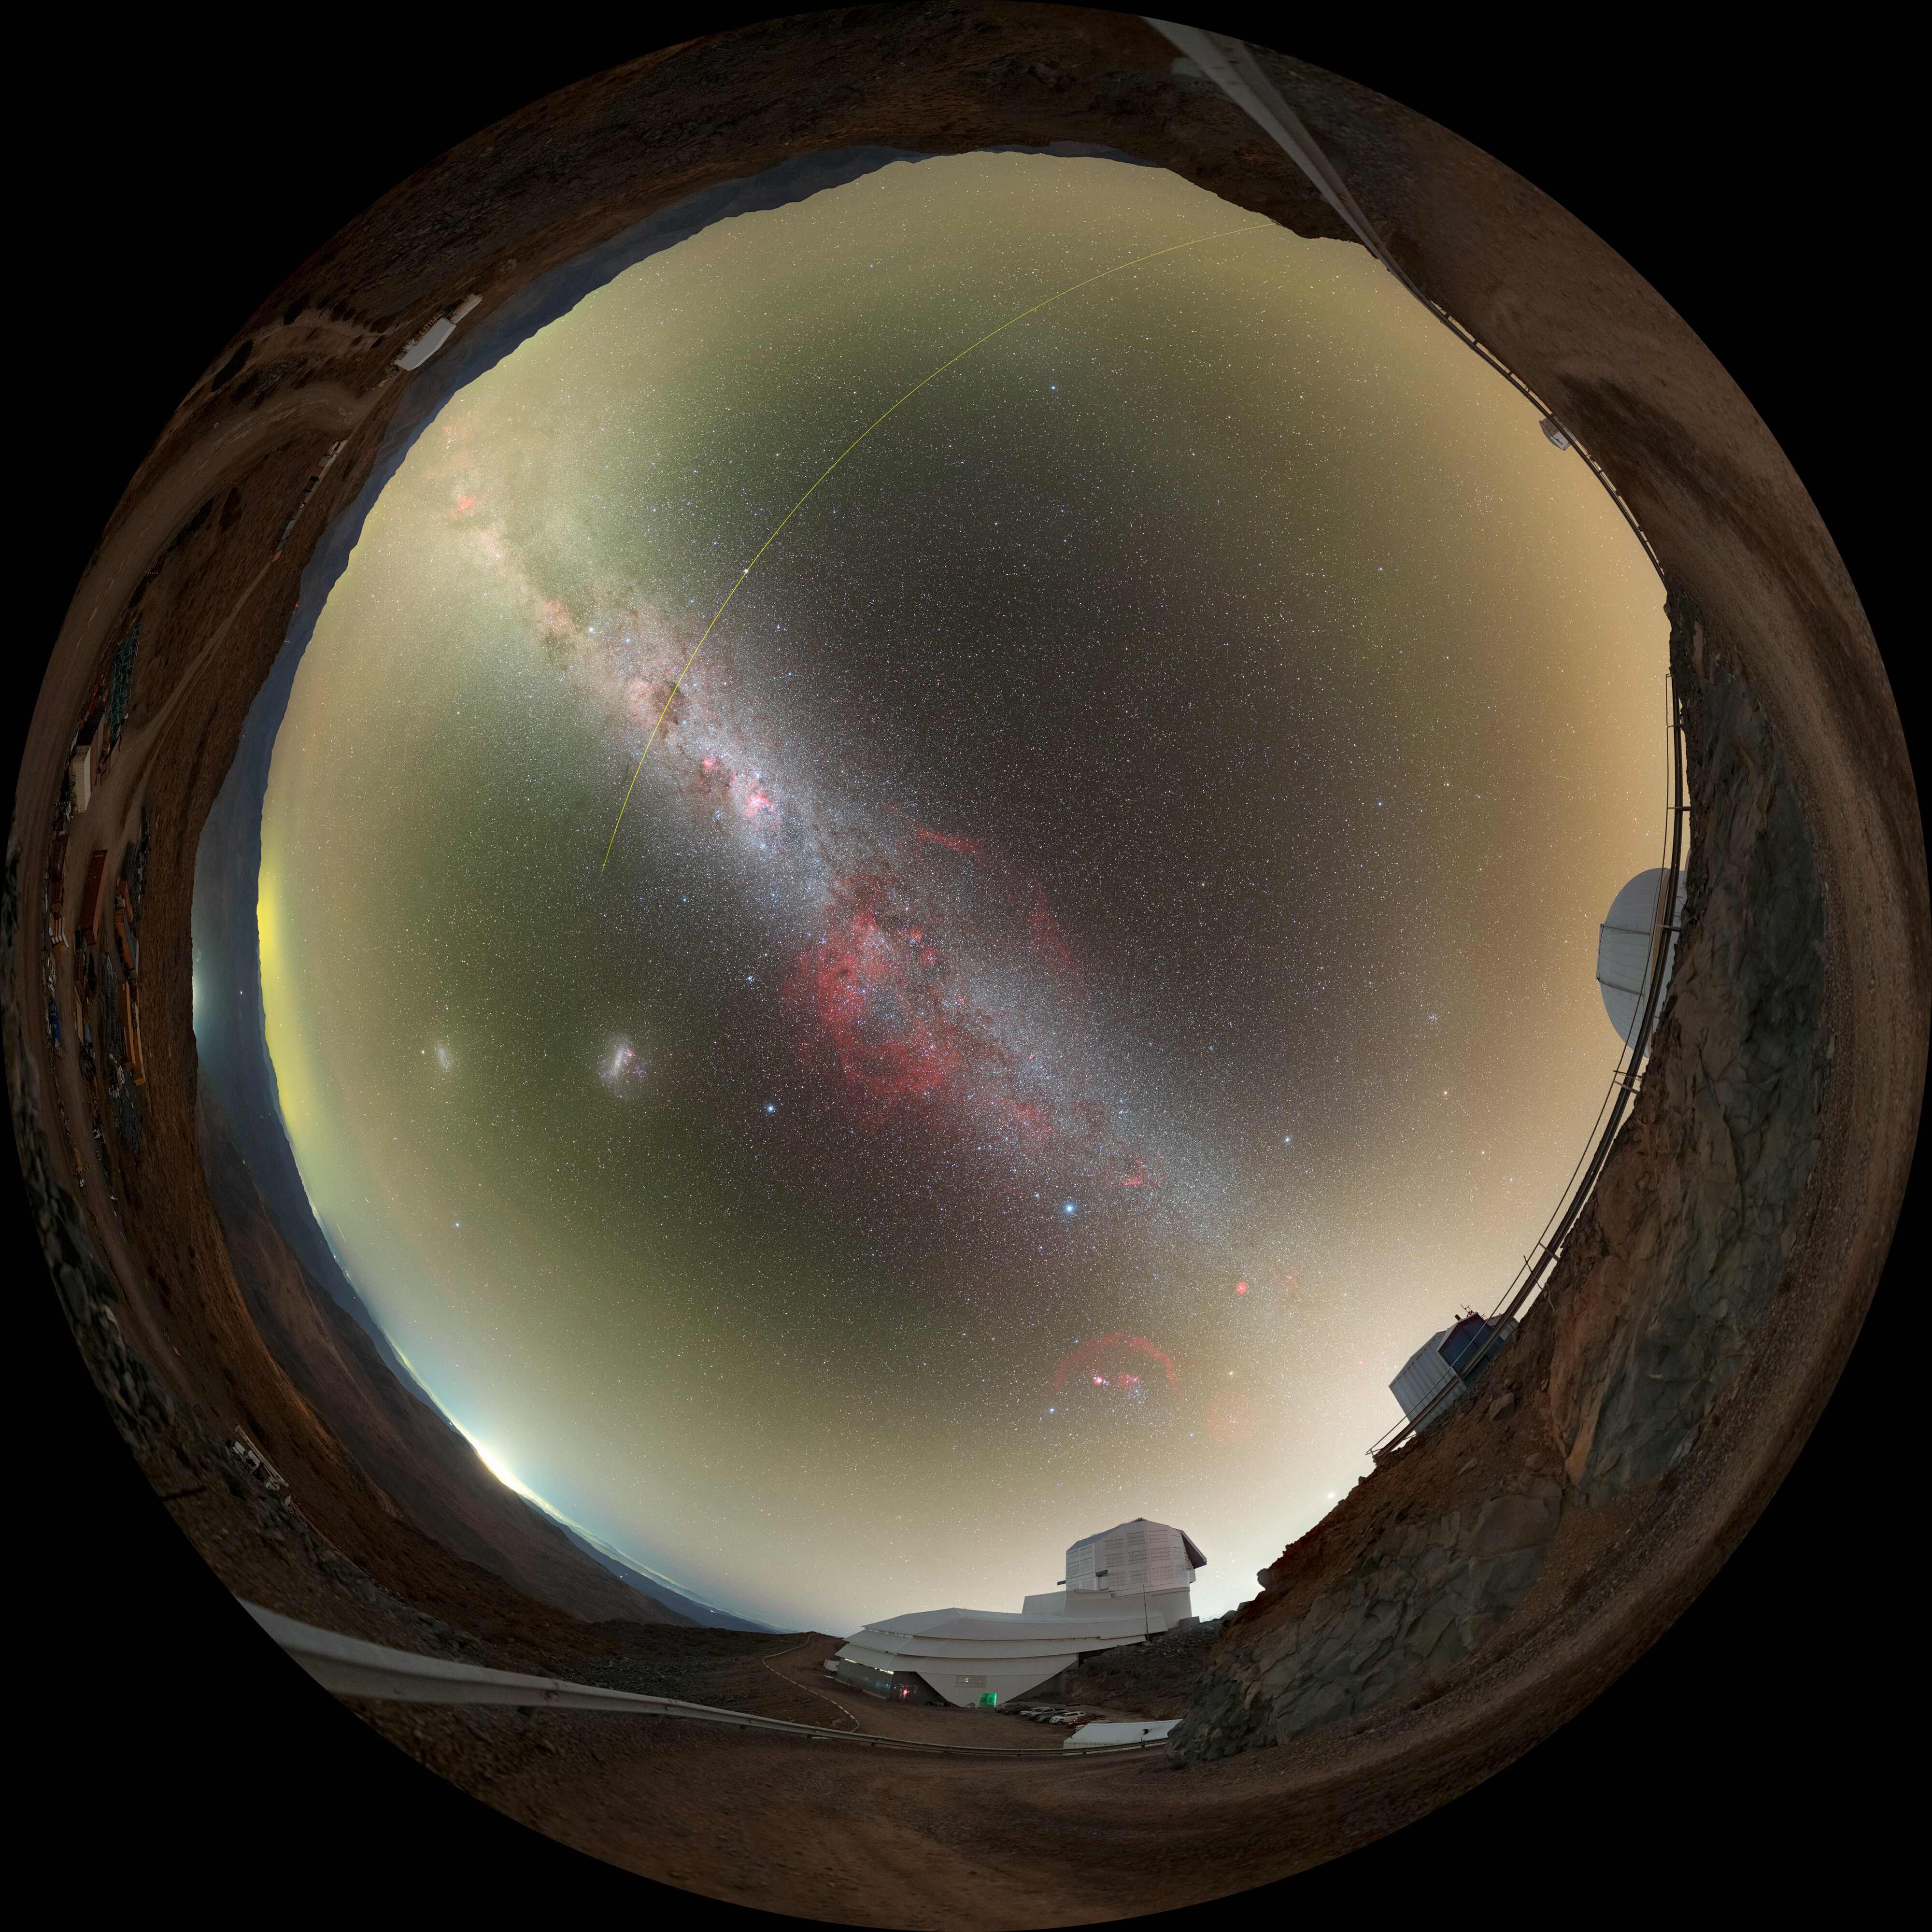

Rubin During First Look Observations (Fulldome)

NSF–DOE Vera C. Rubin Observatory lies under the Milky Way, and the Large Magellanic Cloud in this image. See the 360-degree panorama and cropped version of this image.

Credit: RubinObs/NOIRLab/SLAC/NSF/DOE/AURA/P. Horálek (Institute of Physics in Opava)